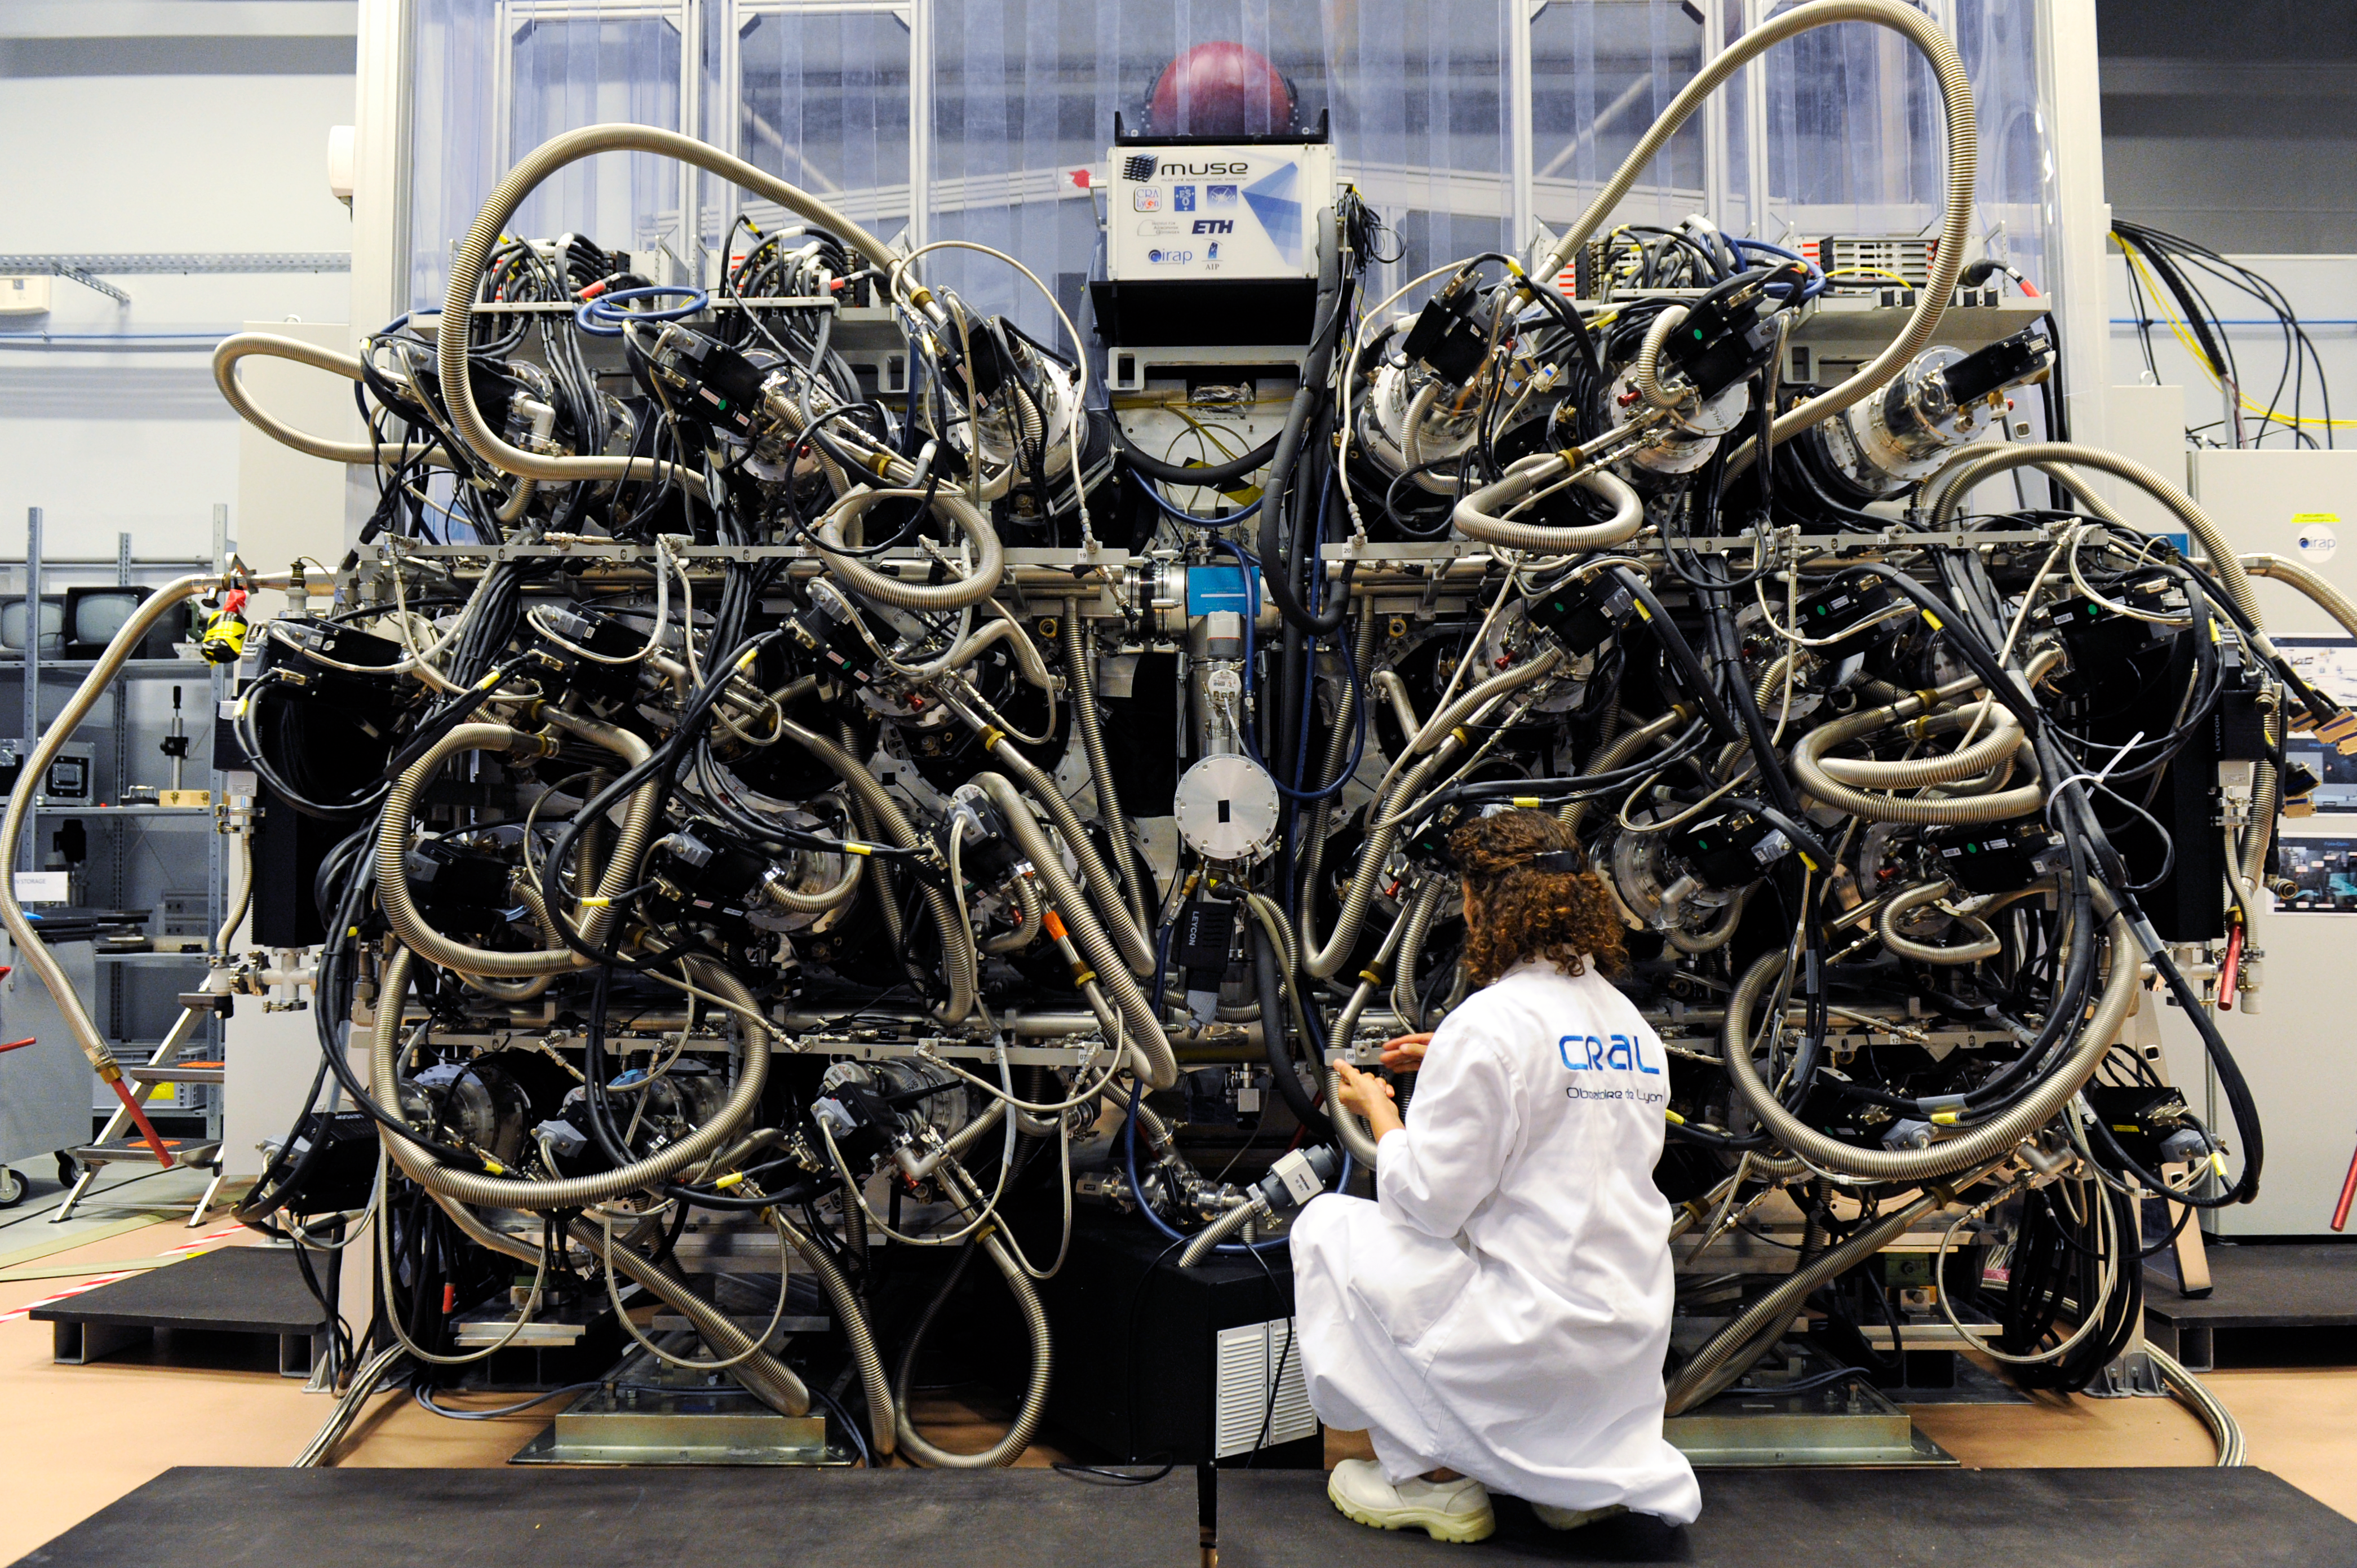

The MUSE instrument shortly before it was shipped to Chile

A new and uniquely powerful instrument for ESO’s Very Large Telescope has been completed and approved for shipping to Chile. MUSE (Multi Unit Spectroscopic Explorer) is the result of ten years of design and development headed by the Centre de Recherche Astrophysique de Lyon, France. It is shown here at the time of approval for it to be shipped to Chile for installation at the observatory.

Credit: Eric Le Roux / Service Communication / UCBL / MUSE